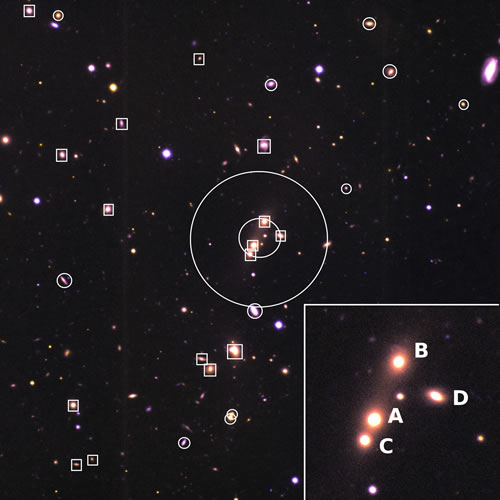

Color composite image of SDSS CG 6

Color composite image of SDSS CG 6. The field of view is 5.15 arcminutes2 (1.12 megaparsecs across at the distance of the group). The squares are galaxy members of the group. The circles are galaxies in the foreground and background of the group. The inner circle is the smallest circle that contains the centers of the group members with magnitudes within 3 magnitudes of the brightest group member. The outer concentric circle corresponds to the angular diameter that contains no other (external) galaxies within 3 magnitudes of the brightest group member, as defined by Lee et al. (2004). The inset (inner 0.2 h1 Mpc) shows the four central galaxies in the group that would merge into one and form a galaxy with magnitude Mr~-23.4, typical for the brightest galaxies of fossil groups.

Credit: International Gemini Observatory/NOIRLab/NSF/AURA